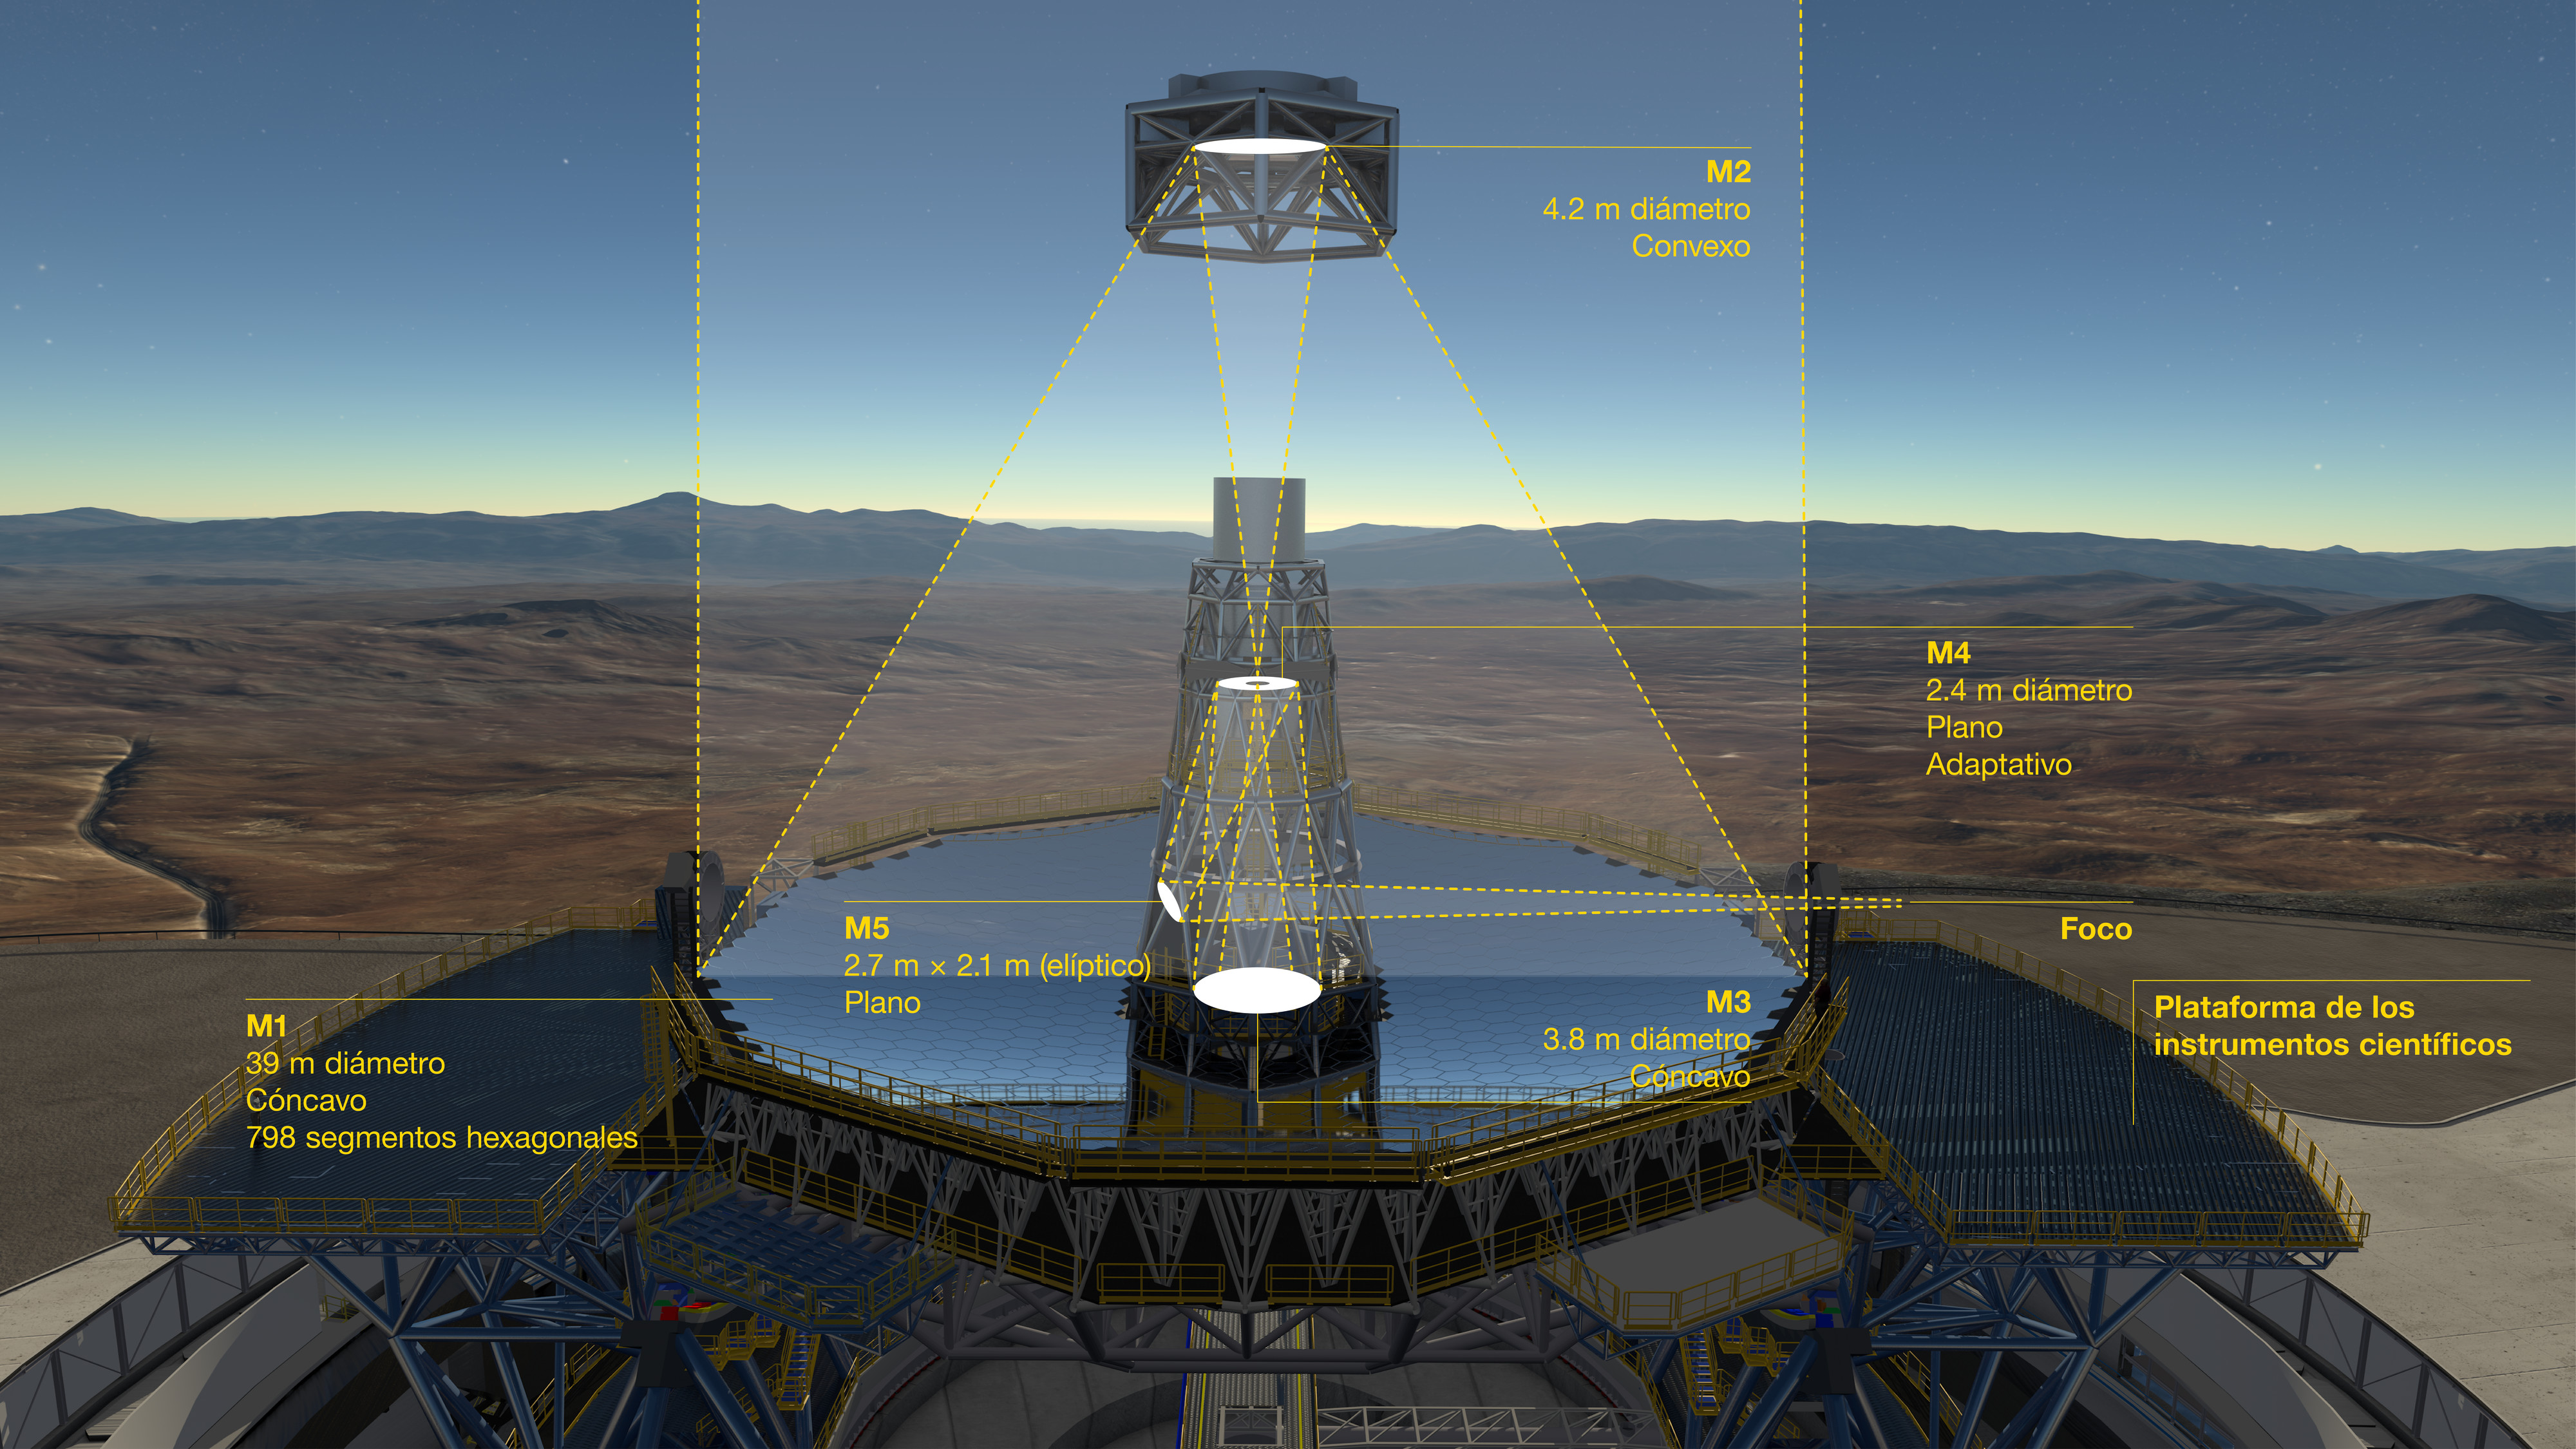

The optical system of the ELT showing the location of the mirrors (Spanish)

This is the Spanish version of the diagram that shows the novel 5-mirror optical system of ESO's Extremely Large Telescope (ELT). Before reaching the science instruments the light is first reflected from the telescope's giant concave 39-metre segmented primary mirror (M1), it then bounces off two further 4-metre-class mirrors, one convex (M2) and one concave (M3). The final two mirrors (M4 and M5) form a built-in adaptive optics system to allow extremely sharp images to be formed at the final focal plane.

Contracts for the casting of the M2 and M3 mirrors, their cells and sensors for the M1 segments were awarded at a ceremony at ESO's Garching Headquarters in January 2017.

Credit: ESO